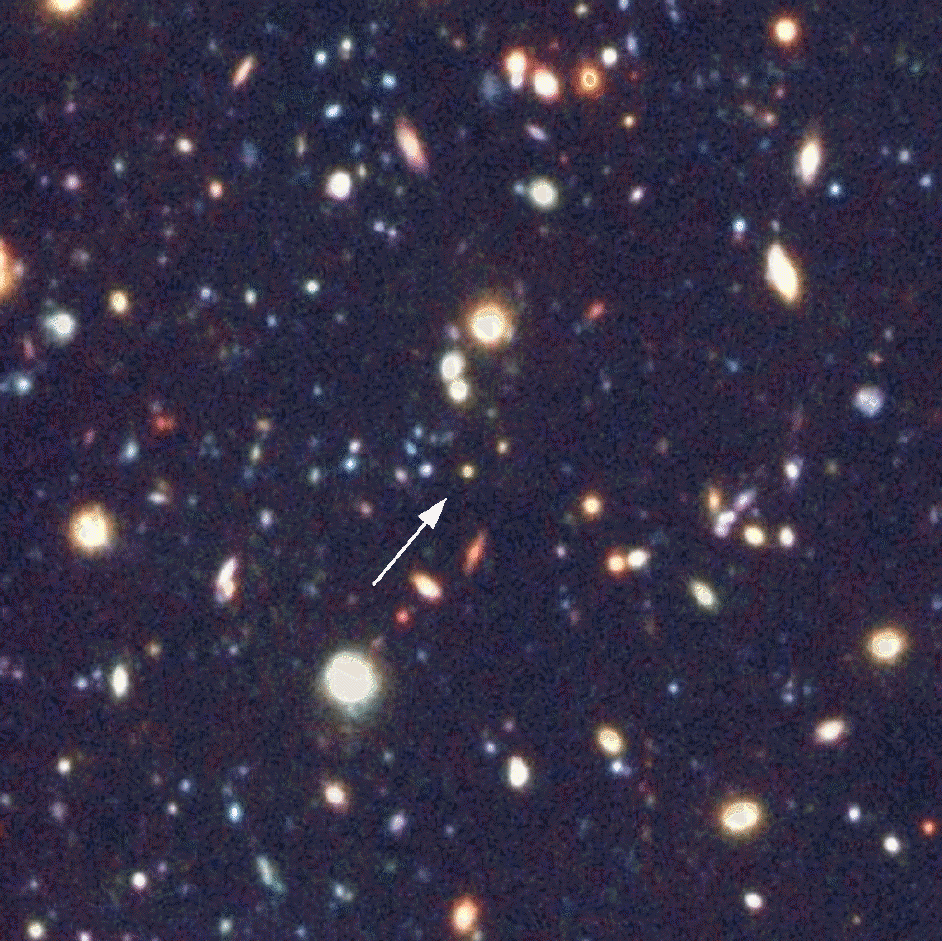

Quasar (24.5 mag ;z~4) in MS 1008 Field

Multi-colour image of the field in the galaxy cluster MS 1008, with a 24.5-mag lensed quasar (arrow) observed at redshift z = 4.0 during the present study. This image was obtained by the VLT/ANTU telescope during its Science Verification phase. The photo is based on a composite of four images with exposure times and seeing conditions of 82 min and 0.72 arcsec (B band), 90 min and 0.65 arcsec (V band), 90 min and 0.64 arcsec (R band) and 67 min and 0.55 arcsec (I band), respectively. The field is 1.8 x 1.6 arcmin 2 ; North is up and East is left.

Credit: ESO